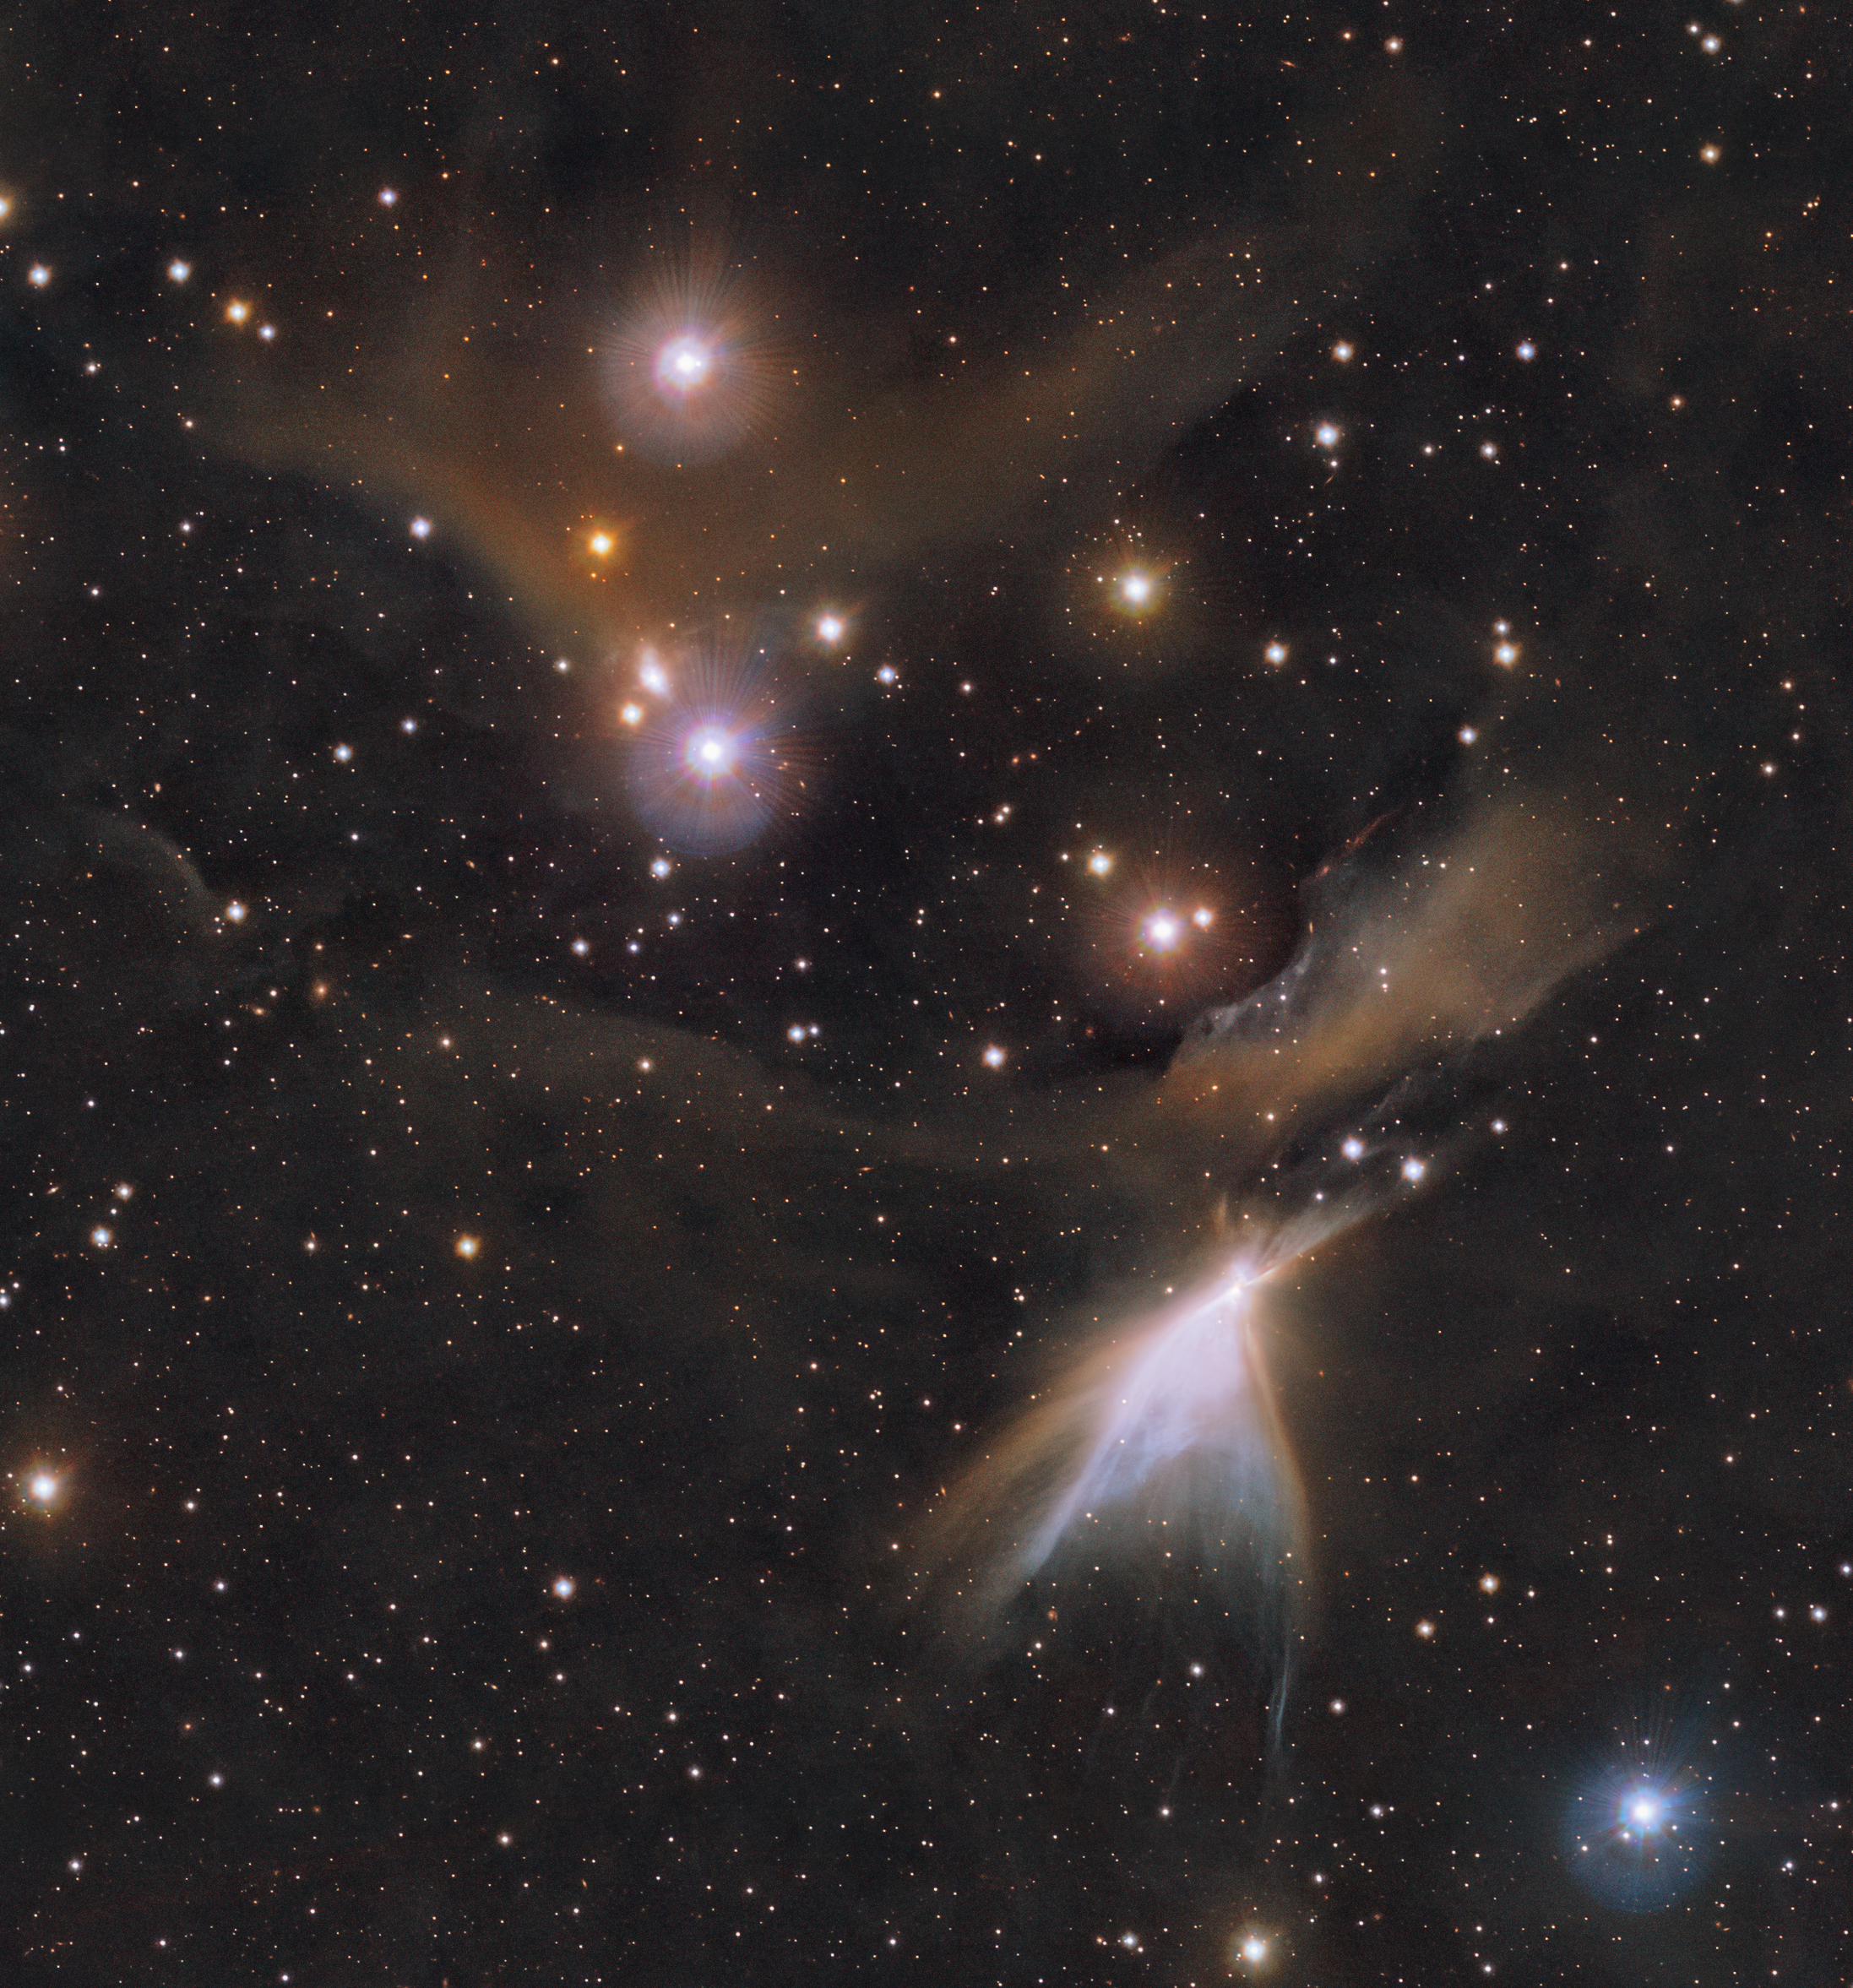

An infrared view of the HH 909 A object in Chamaeleon

This image shows the HH 909 A object in the Chamaeleon constellation. New stars are born in the colourful clouds of gas and dust seen here. The infrared observations underlying this image reveal new details in the star-forming regions that are usually obscured by the clouds of dust. The image was produced with data collected by the VIRCAM instrument, which is attached to the VISTA telescope at ESO’s Paranal Observatory in Chile. The observations were done as part of the VISIONS survey, which will allow astronomers to better understand how stars form in these dust-enshrouded regions.

Credit: ESO/Meingast et al.